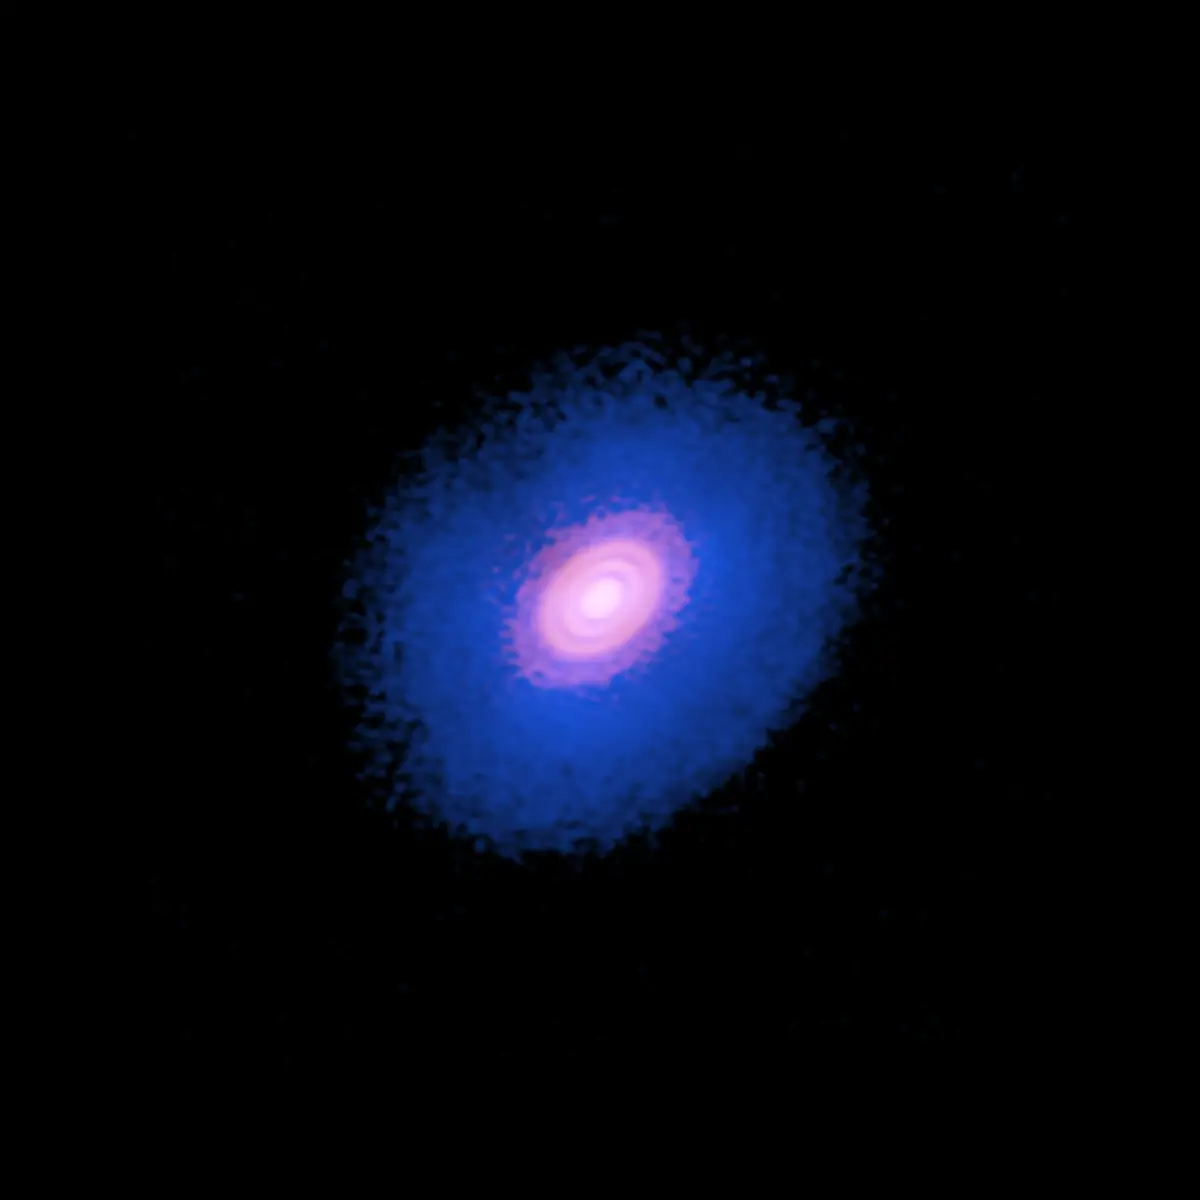

Protoplanetary disk surrounding the young star

Composite image of the protoplanetary disk surrounding the young star HD 163296. The inner red area shows the dust of the protoplanetary disk. The broader blue disk is the carbon monoxide gas in the system. ALMA observed that in the outer two gaps in the dust, there was a significant dip in the concentration of carbon monoxide, suggesting two planets are forming there.

Credit: ALMA (ESO/NAOJ/NRAO); A. Isella; B. Saxton (NRAO/AUI/NSF)